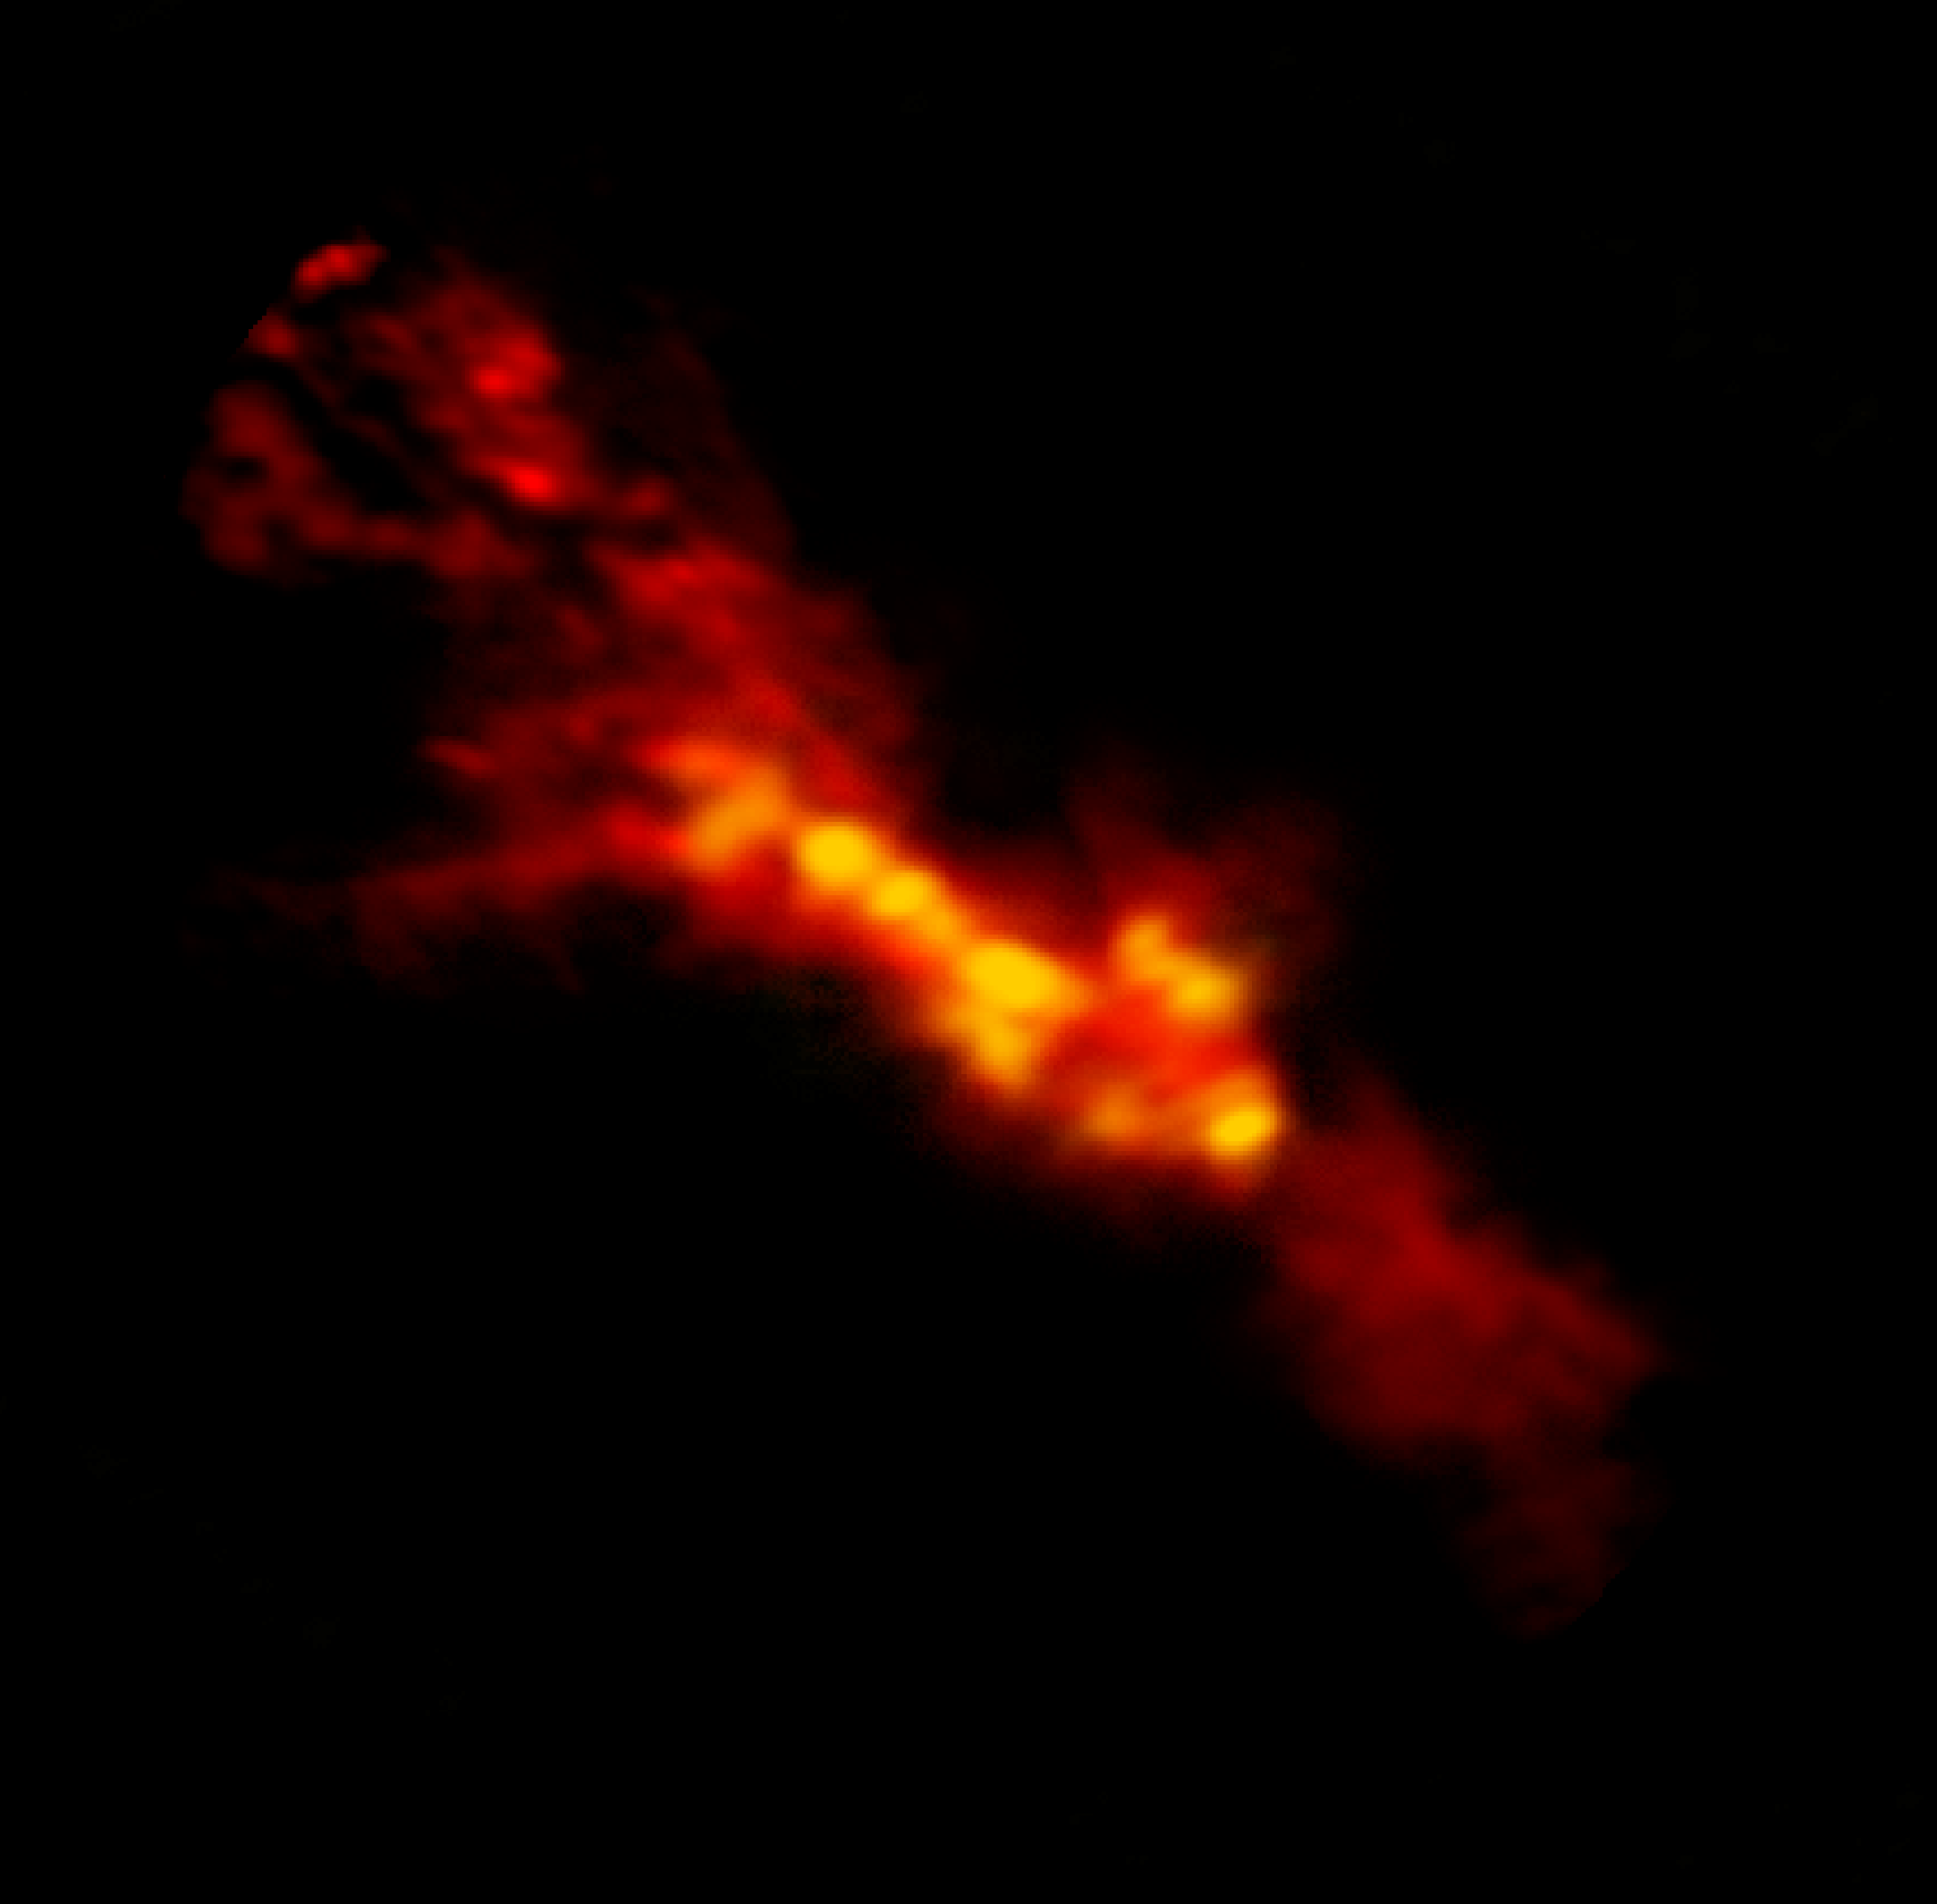

ALMA Sees Starbursting Clouds Inside NGC 253

ALMA image of starbursting clouds inside NGC 253. The red region is the lower density CO gas surrounding higher density star-forming regions in yellow.

Credit: B. Saxton (NRAO/AUI/NSF); ALMA (NRAO/ESO/NAOJ); A. Leroy